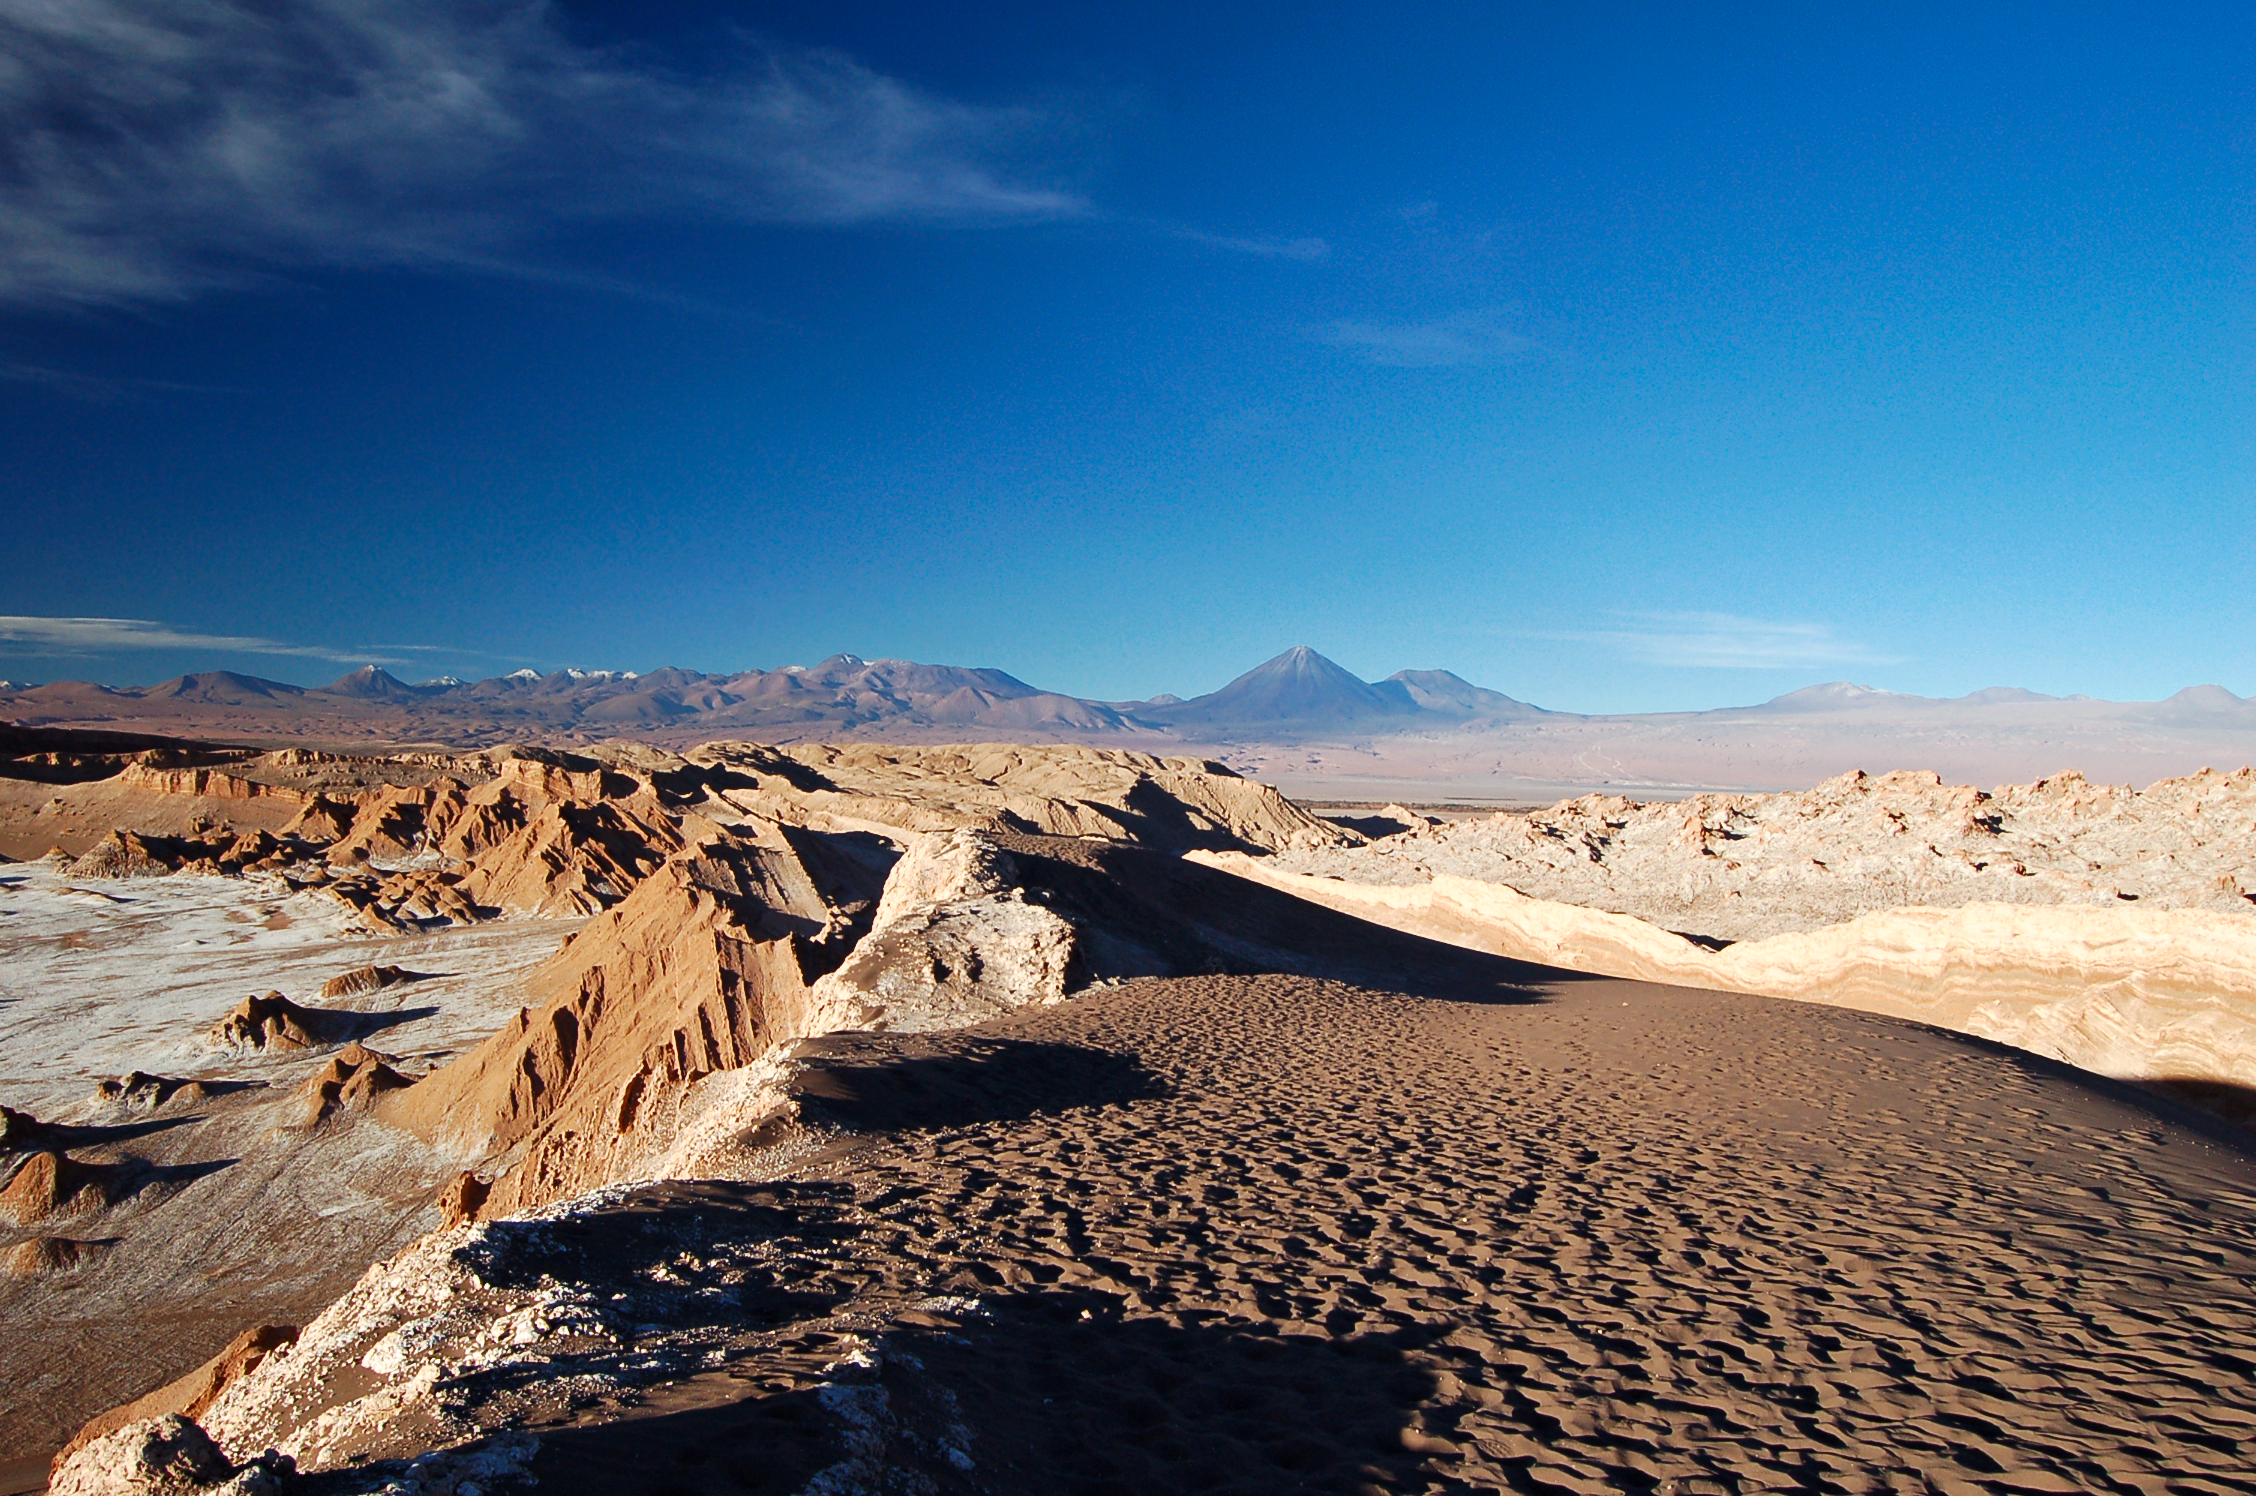

The Moon Valley

This area of desolate beauty features shifting sand patterns.

Credit: ESO